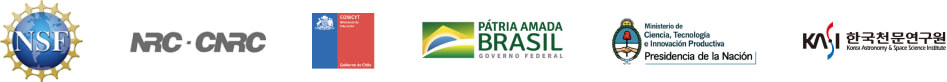

participants

Credit: NOIRLab